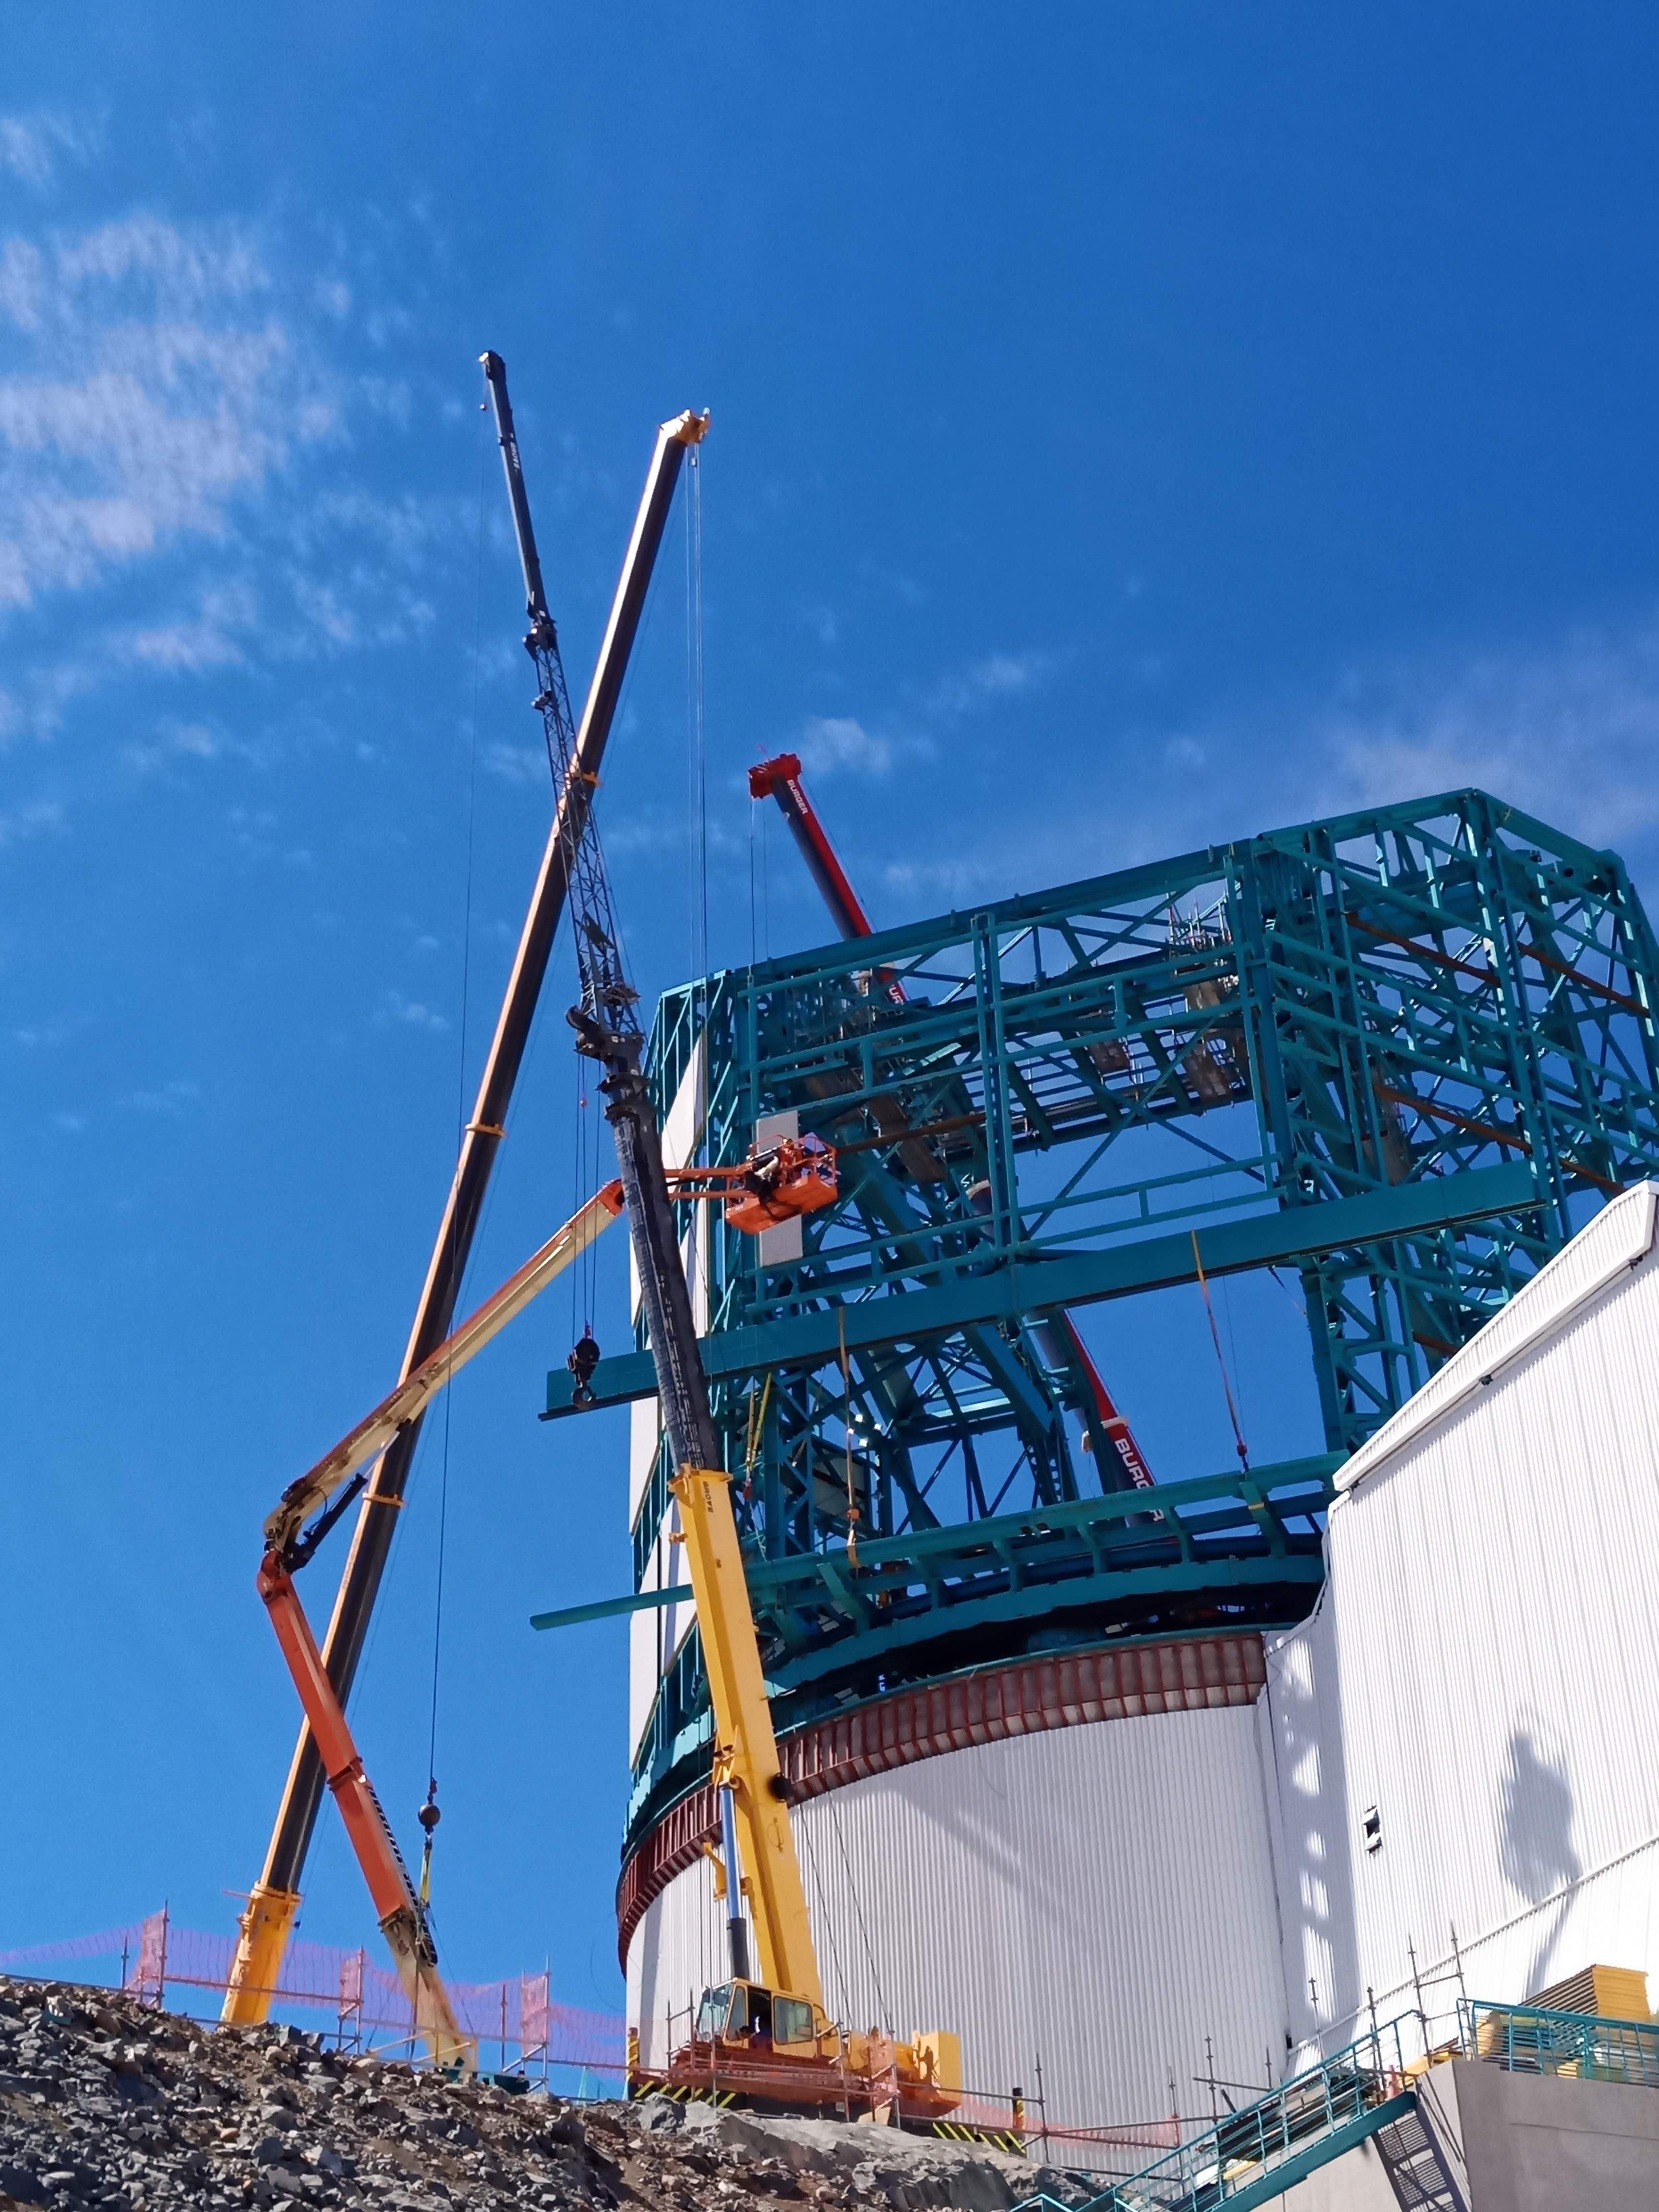

Arrival of 500 t Crane

A huge new crane has arrived on Cerro Pachón—one of the biggest cranes available in Chile! This crane will be used to lift and place heavy loads like the LSST azimuth ring segments and the supports for the Telescope Mount Assembly (TMA).

Credit: Rubin Observatory/NSF/AURA